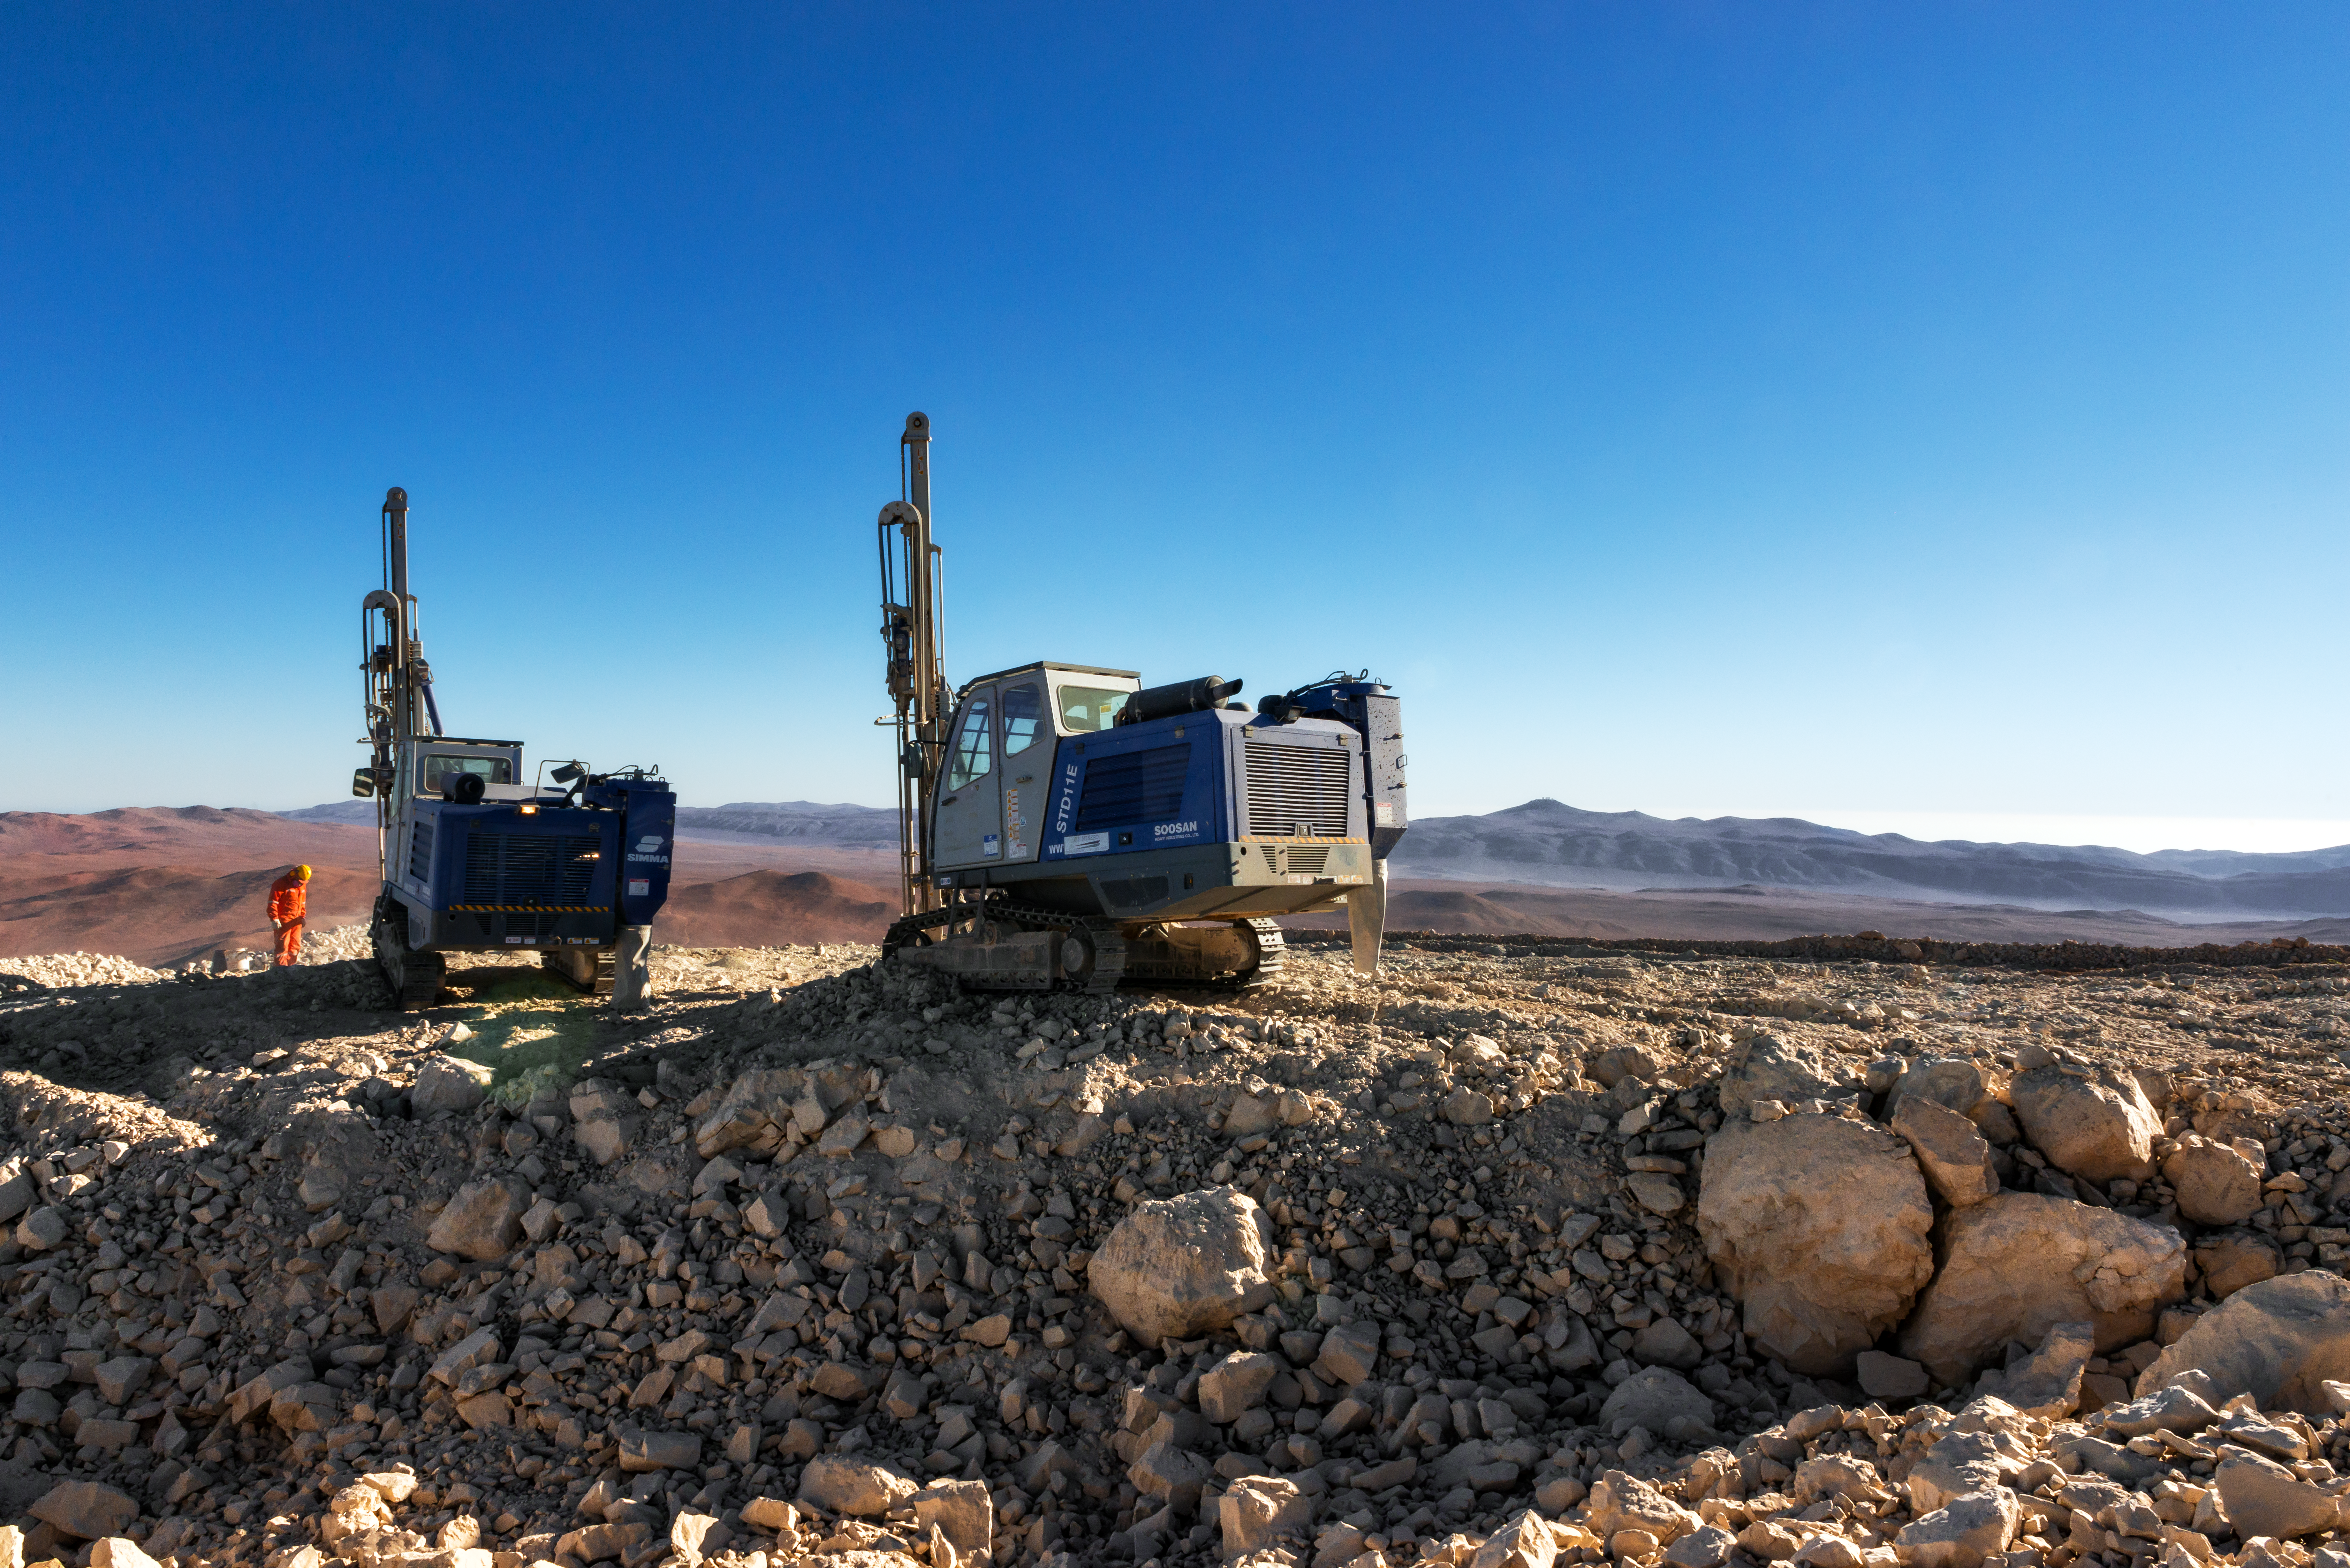

Drilling on Cerro Armazones

A pair of drilling vehicles on the peak of Cerro Armazones.

Credit: P. Pardo Ávalos/ESO